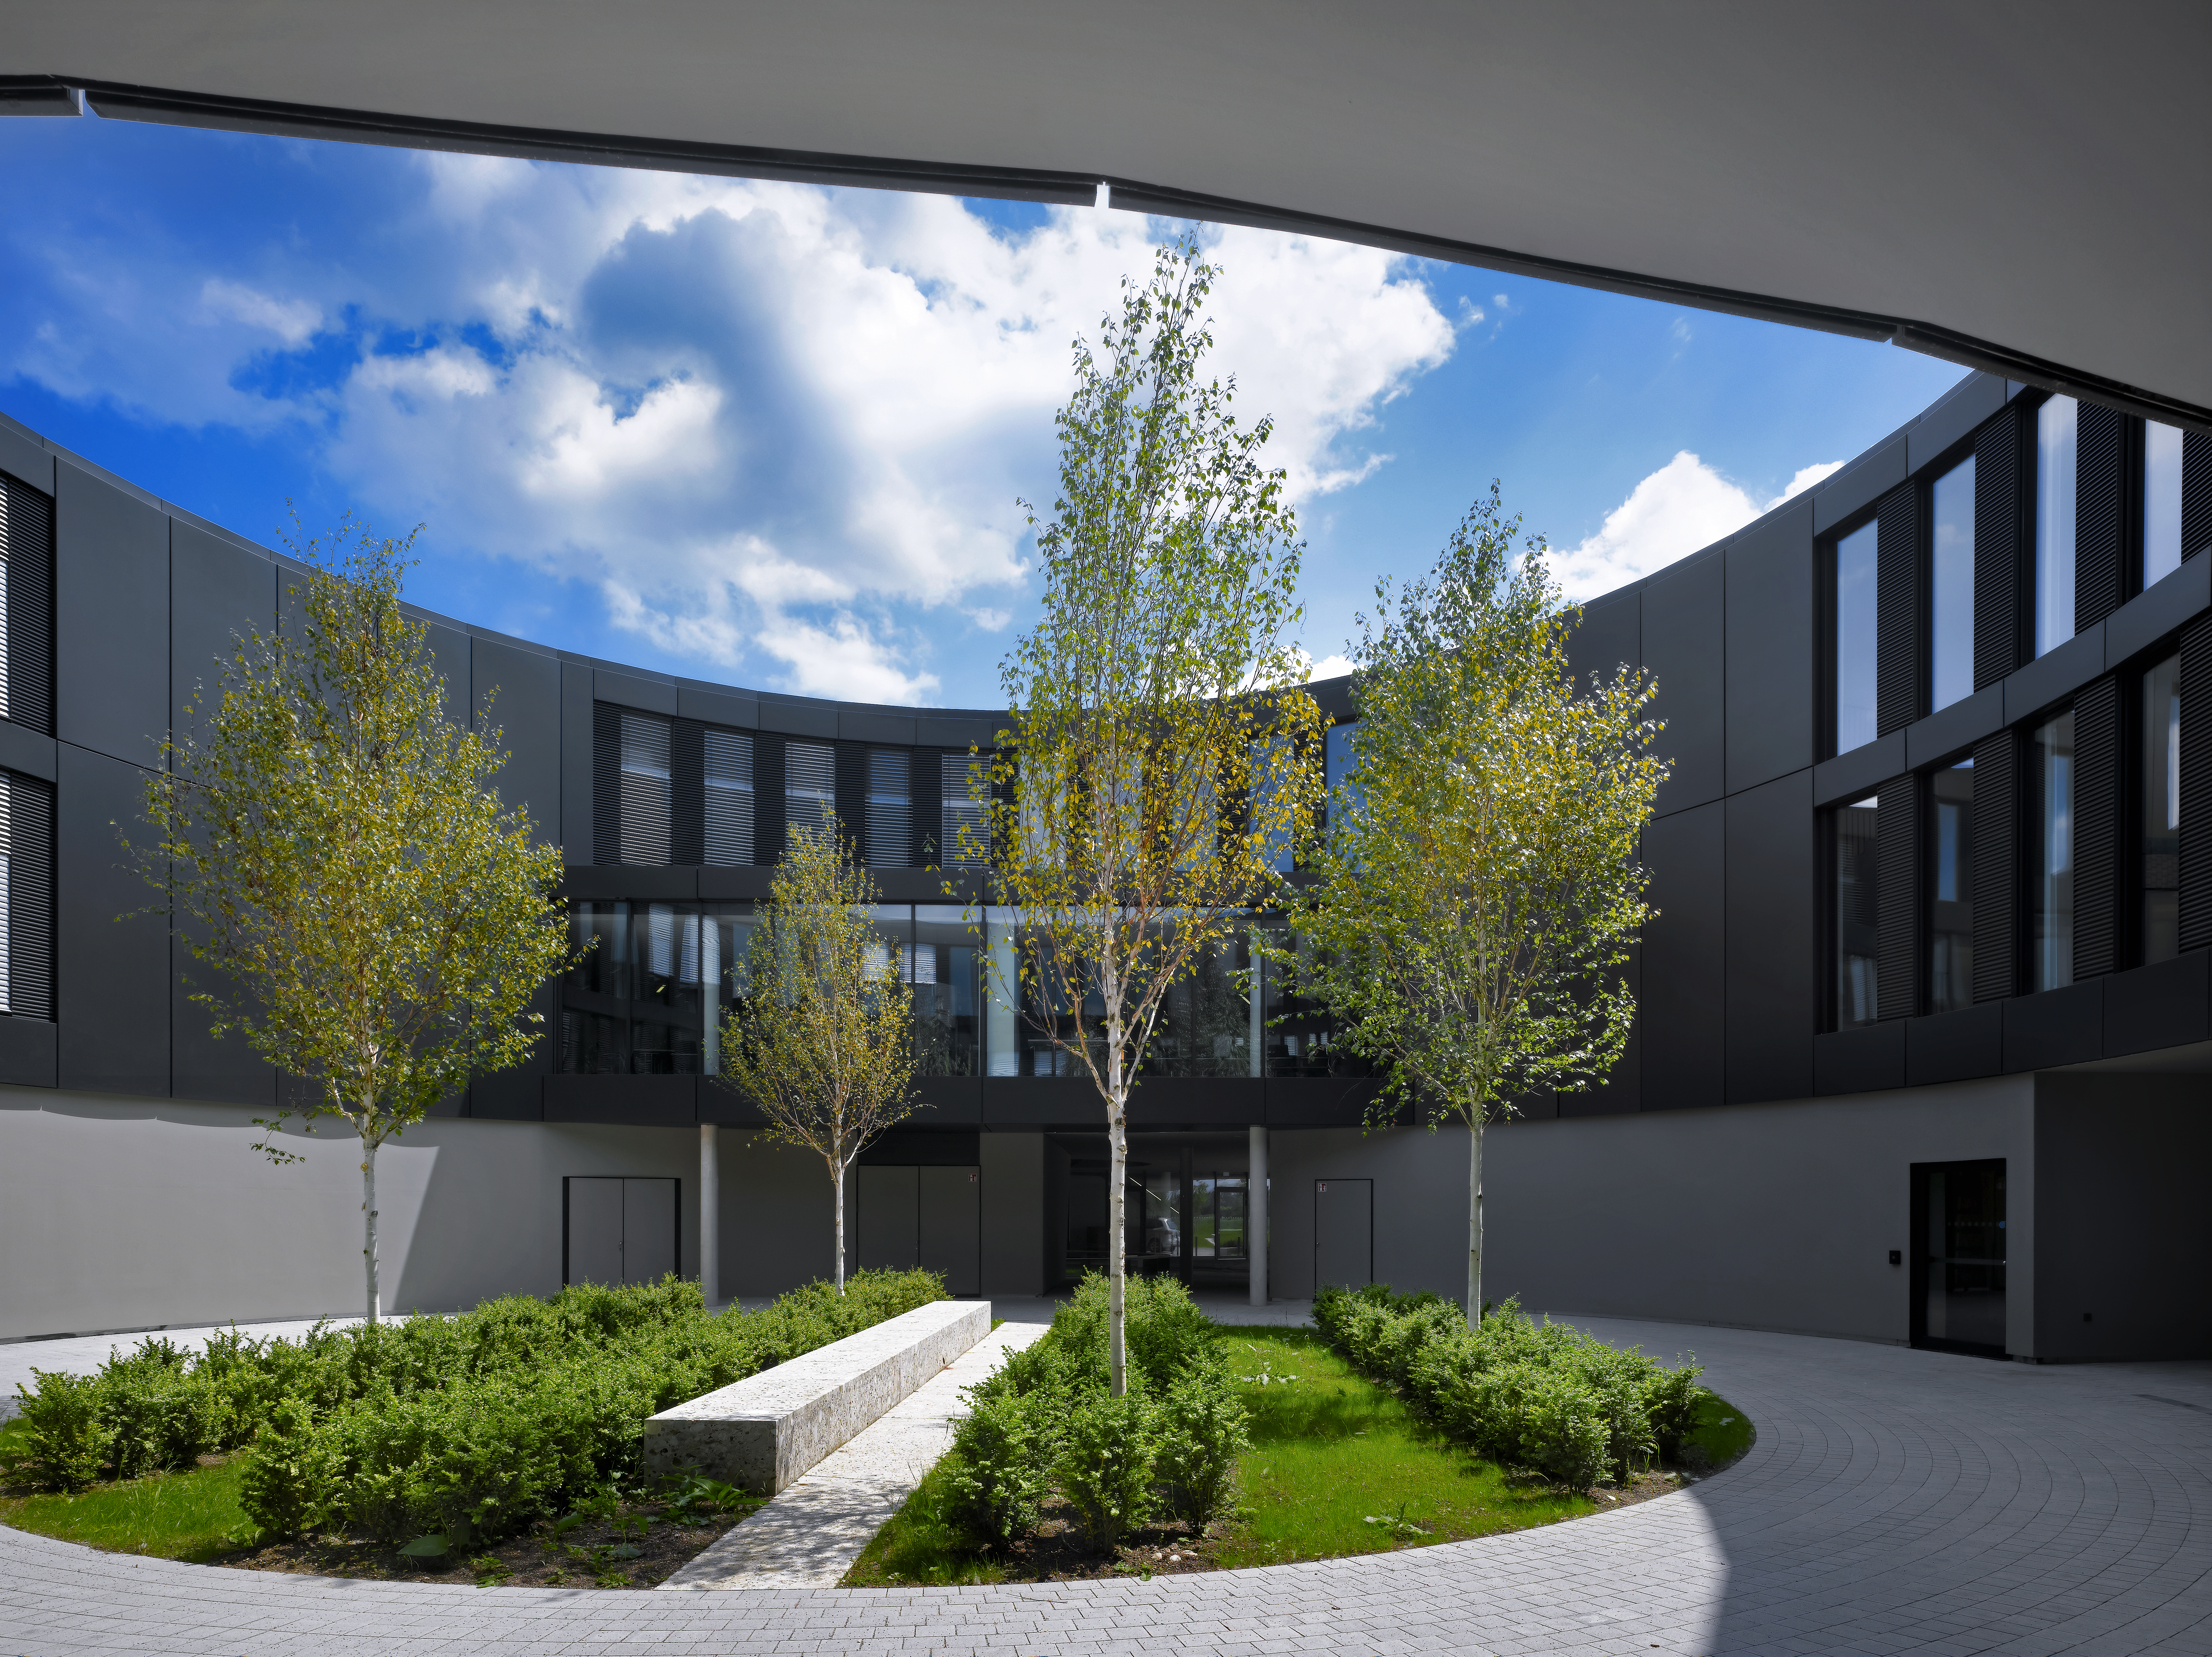

Green courtyard

The new extension of the ESO Headquarters in Garching, Germany, also contains several courtyards.

Credit: Roland Halbe/ESO